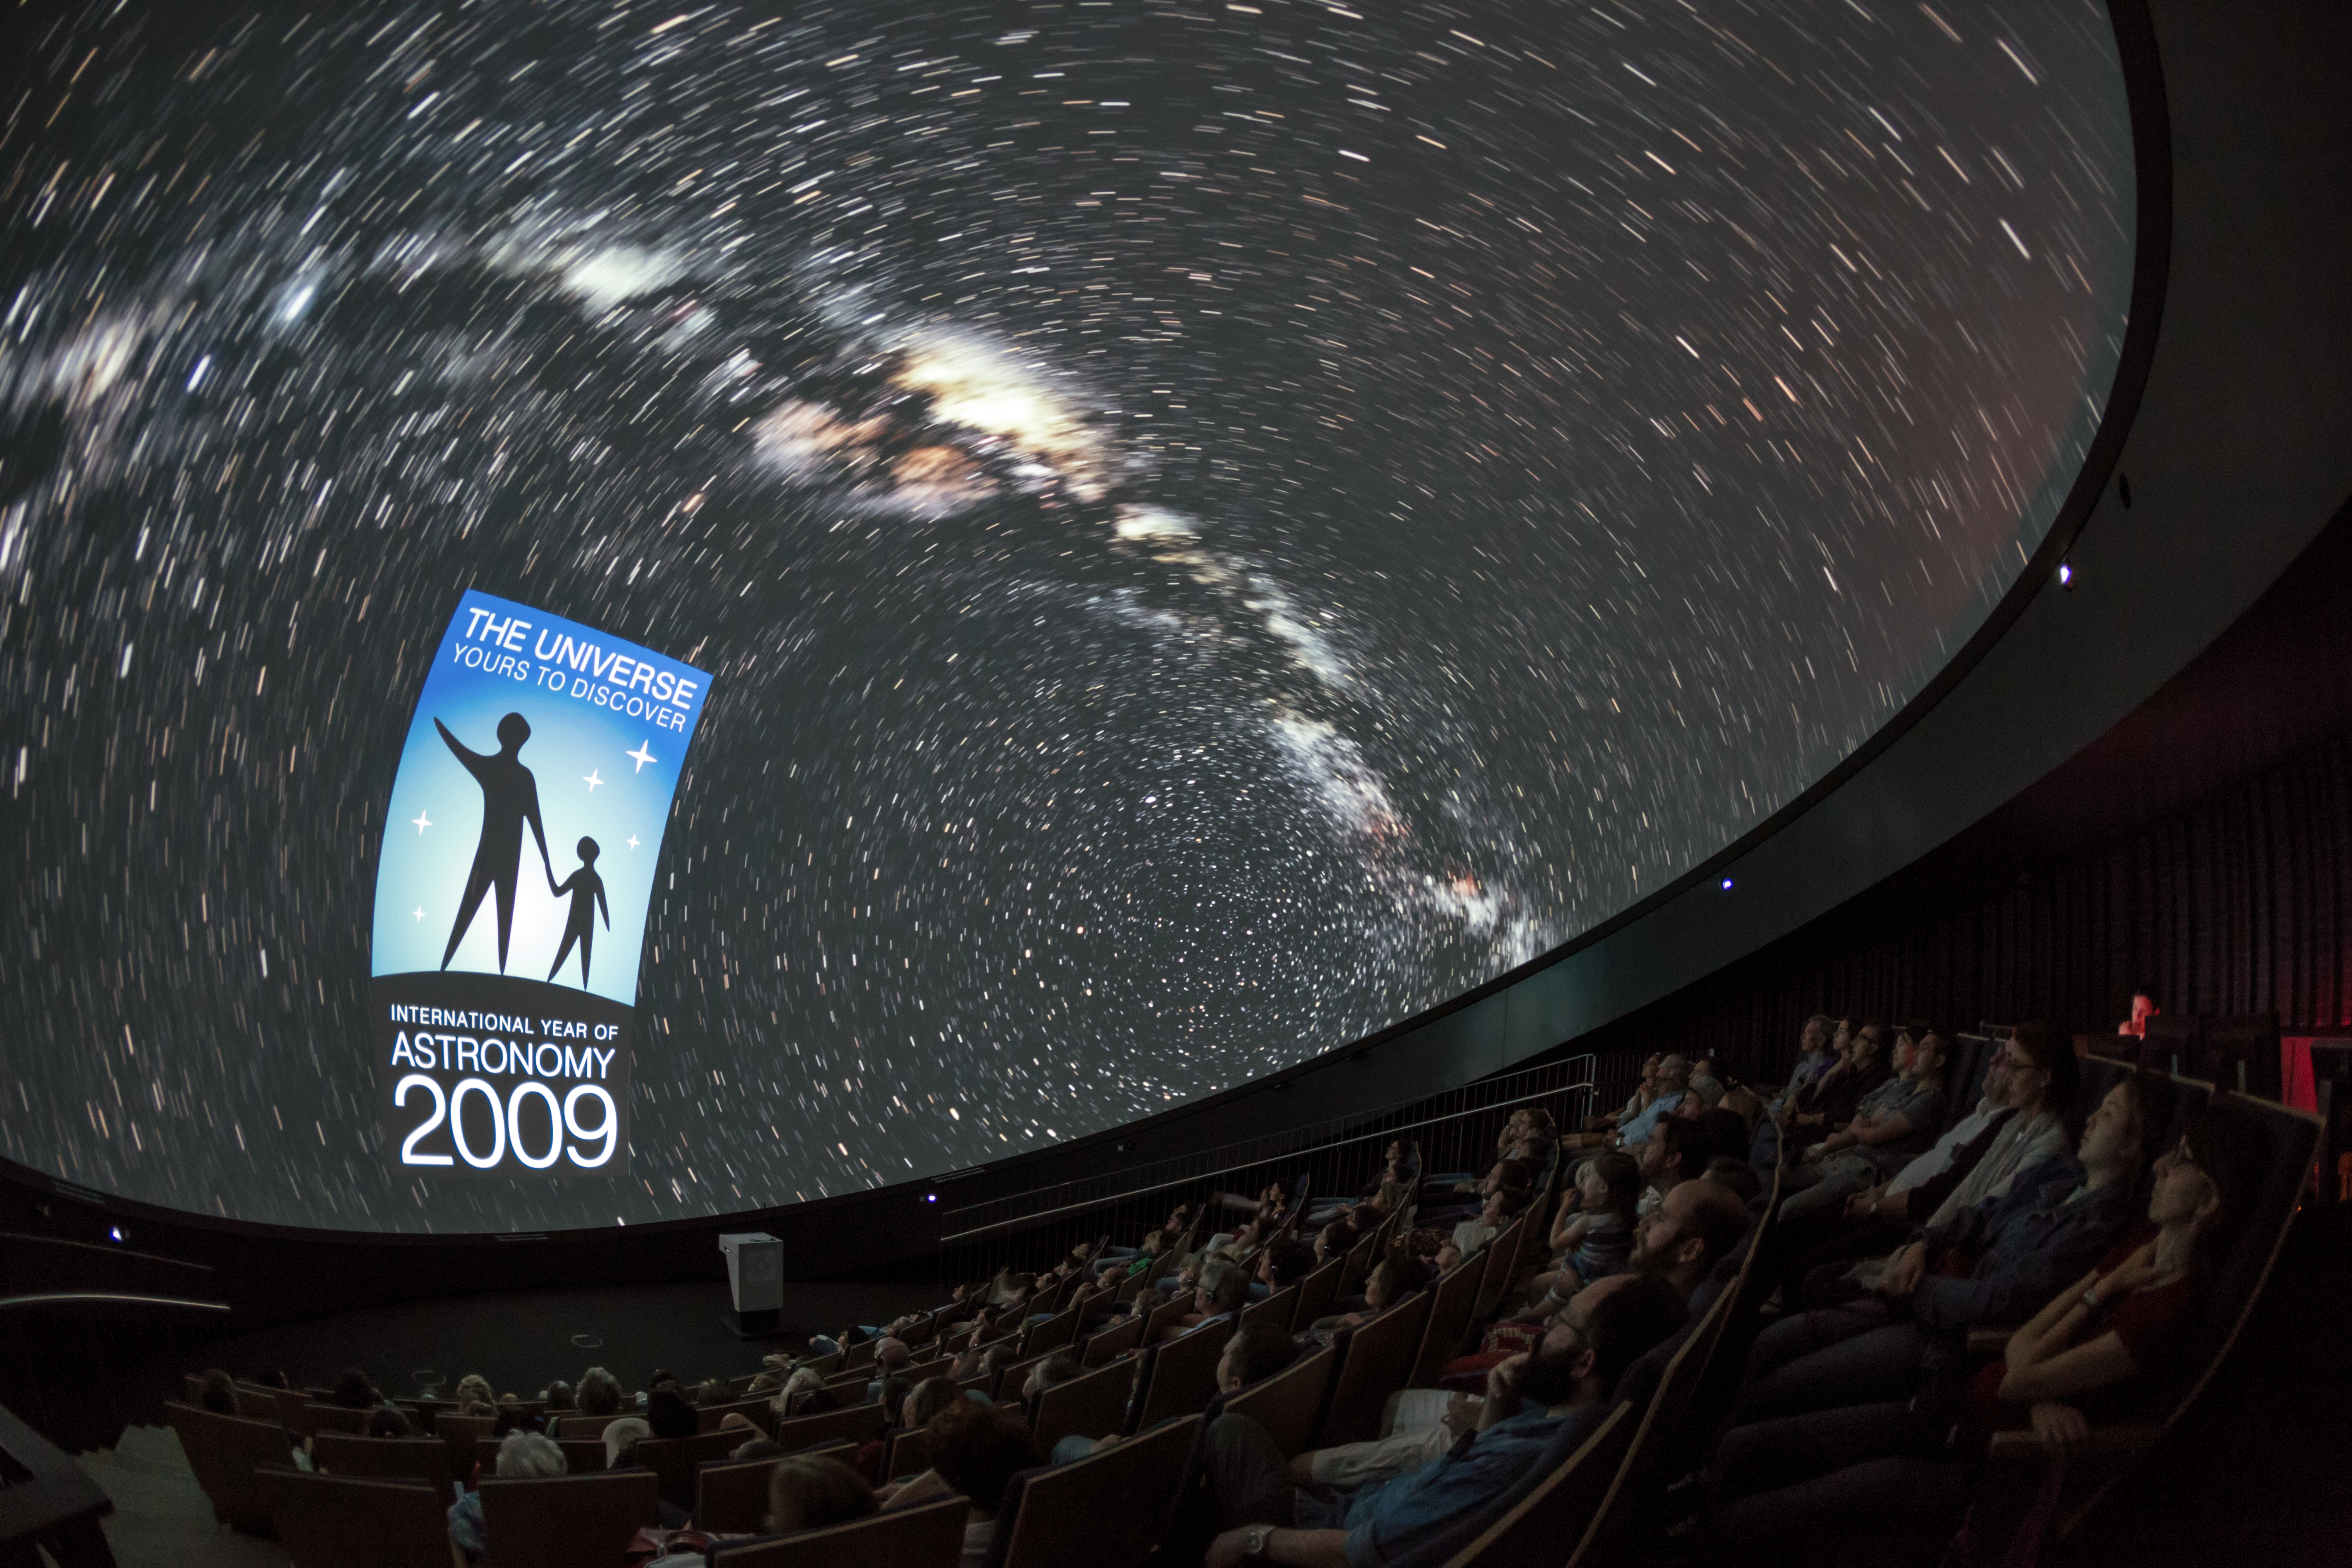

Yours to discover

A view from inside the planetarium at the ESO Supernova Planetarium & Visitor Centre, which opened its doors to the public on Saturday 28 April 2018. The building is open five days a week and features planetarium screenings, tours and a permanent exhibition in both German and English. The 25-degree tilted planetarium dome does not just give the audience the sensation of watching the Universe, but of being immersed in it.

Credit: ESO/P. Horálek